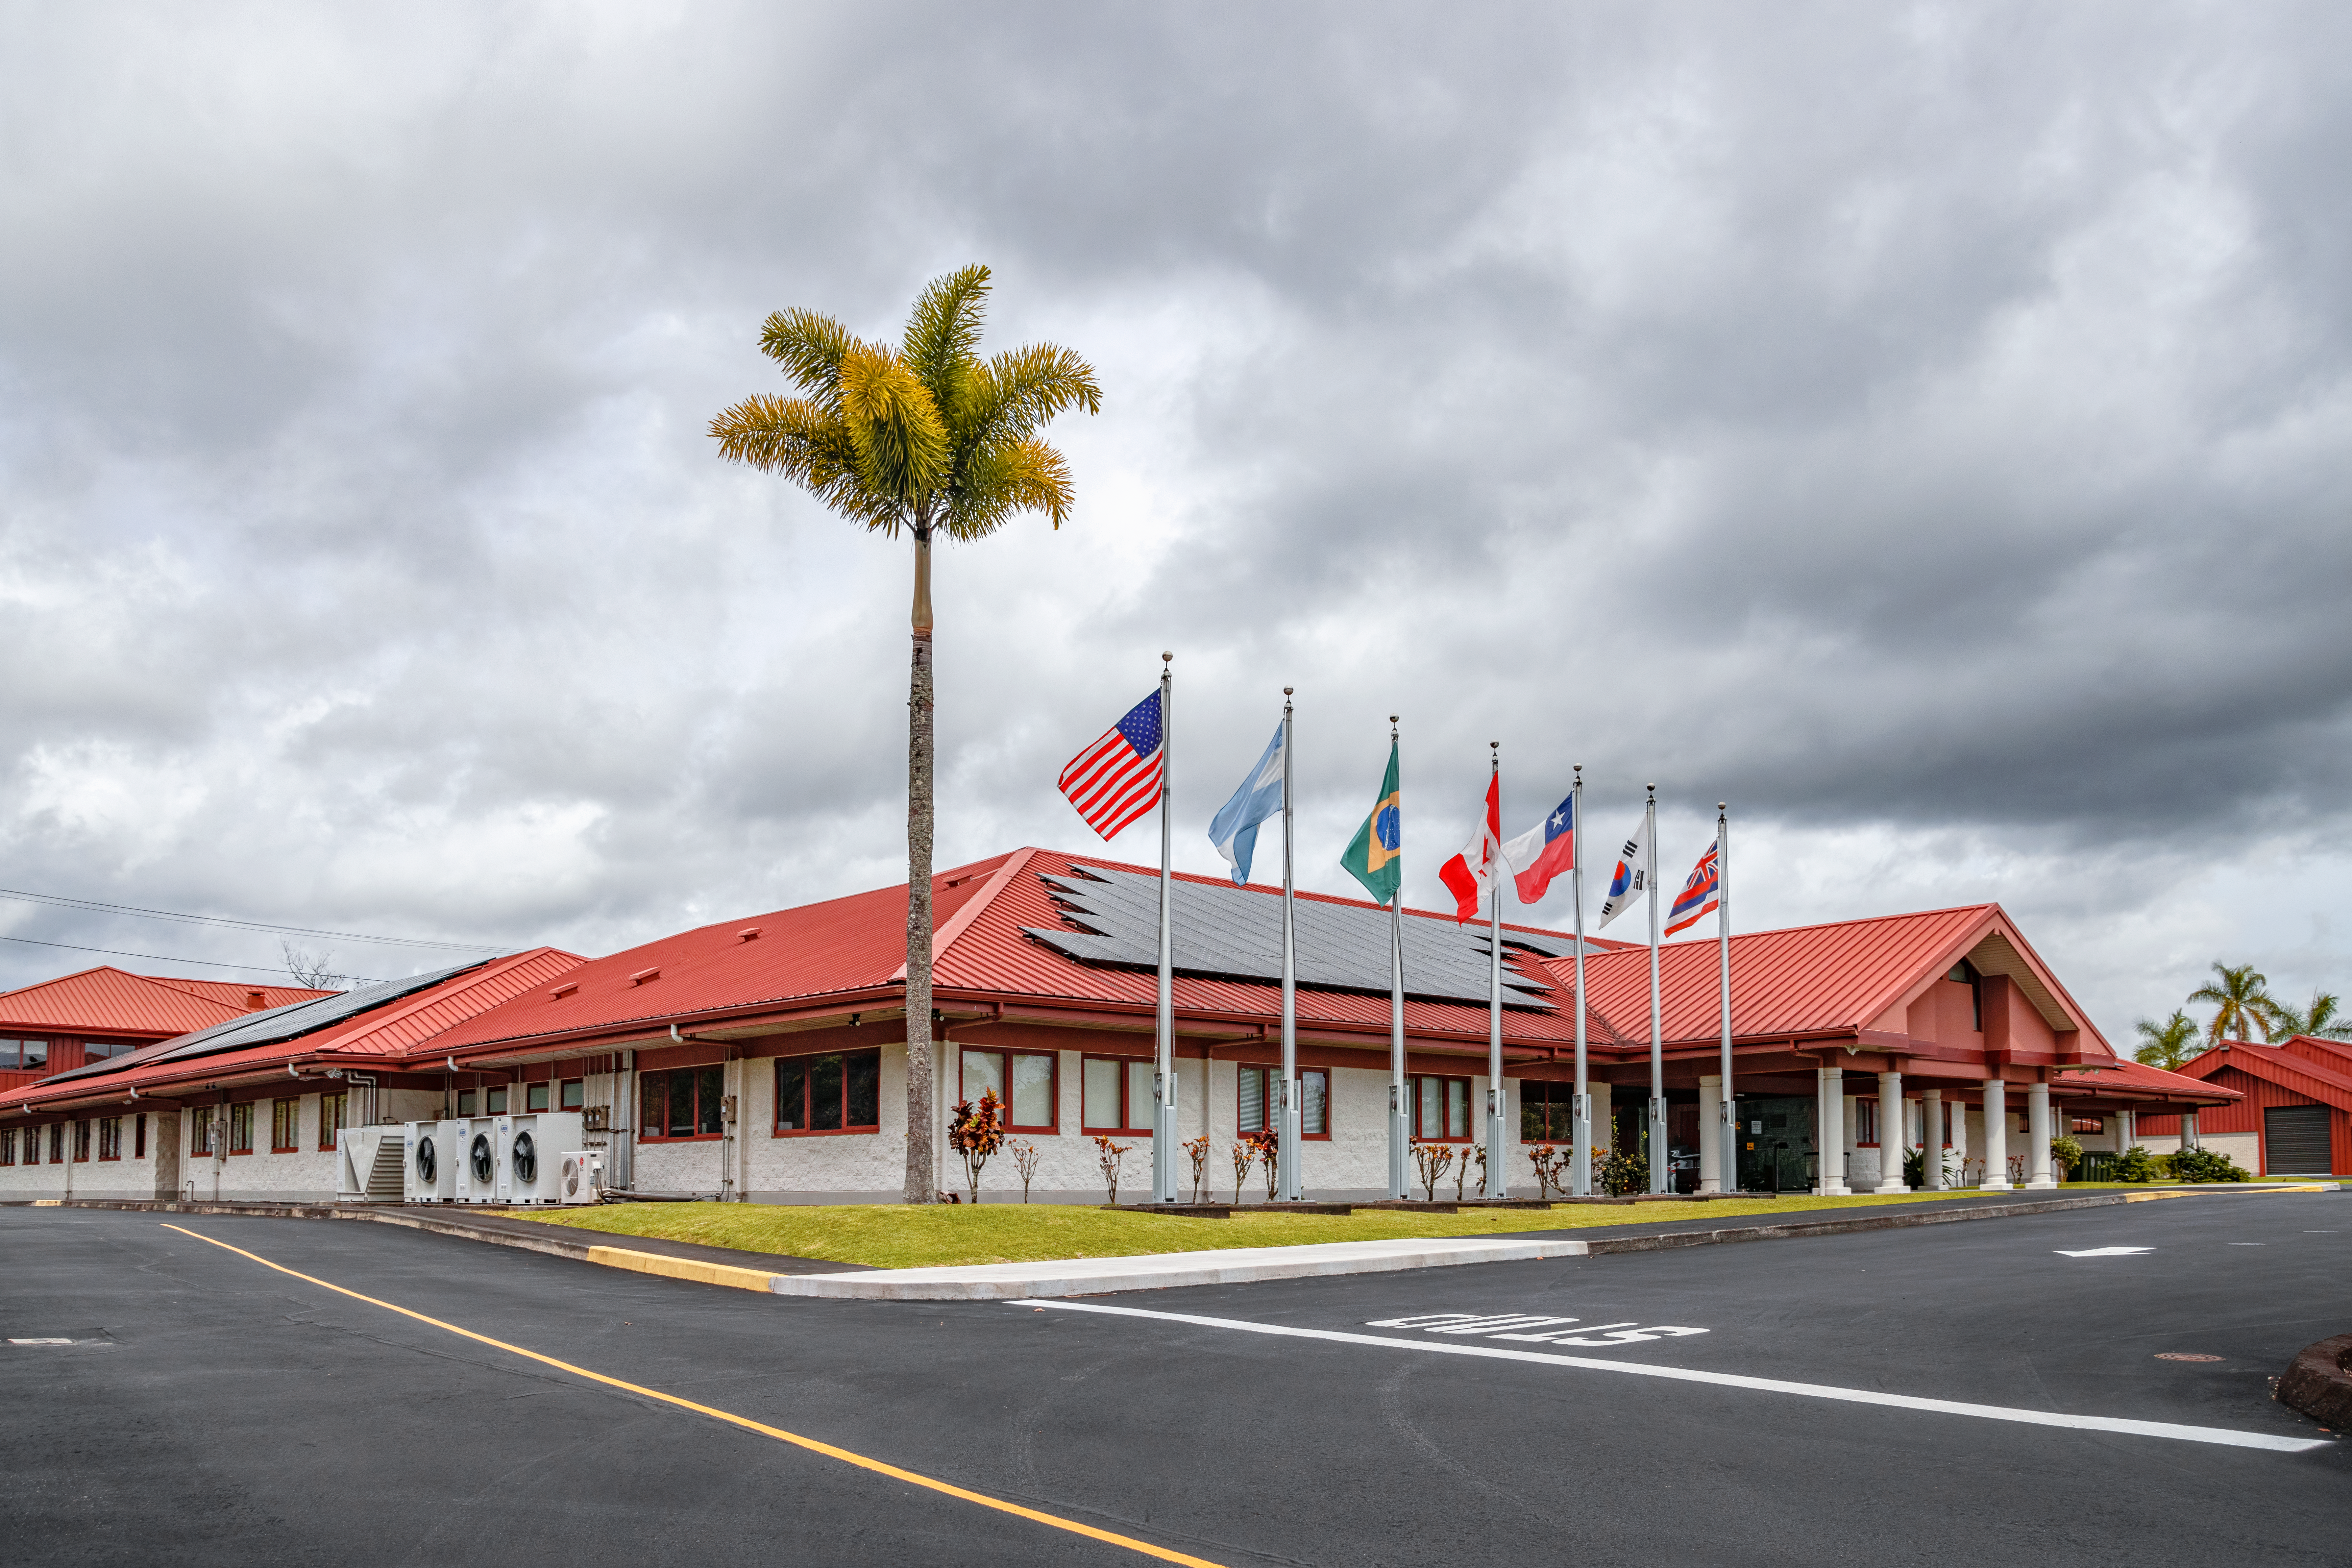

Gemini North Hilo Base Facility

The Gemini North Base in Hilo, Hawaiʻi

Credit: International Gemini Observatory/NOIRLab/NSF/AURA/T. Matsopoulos